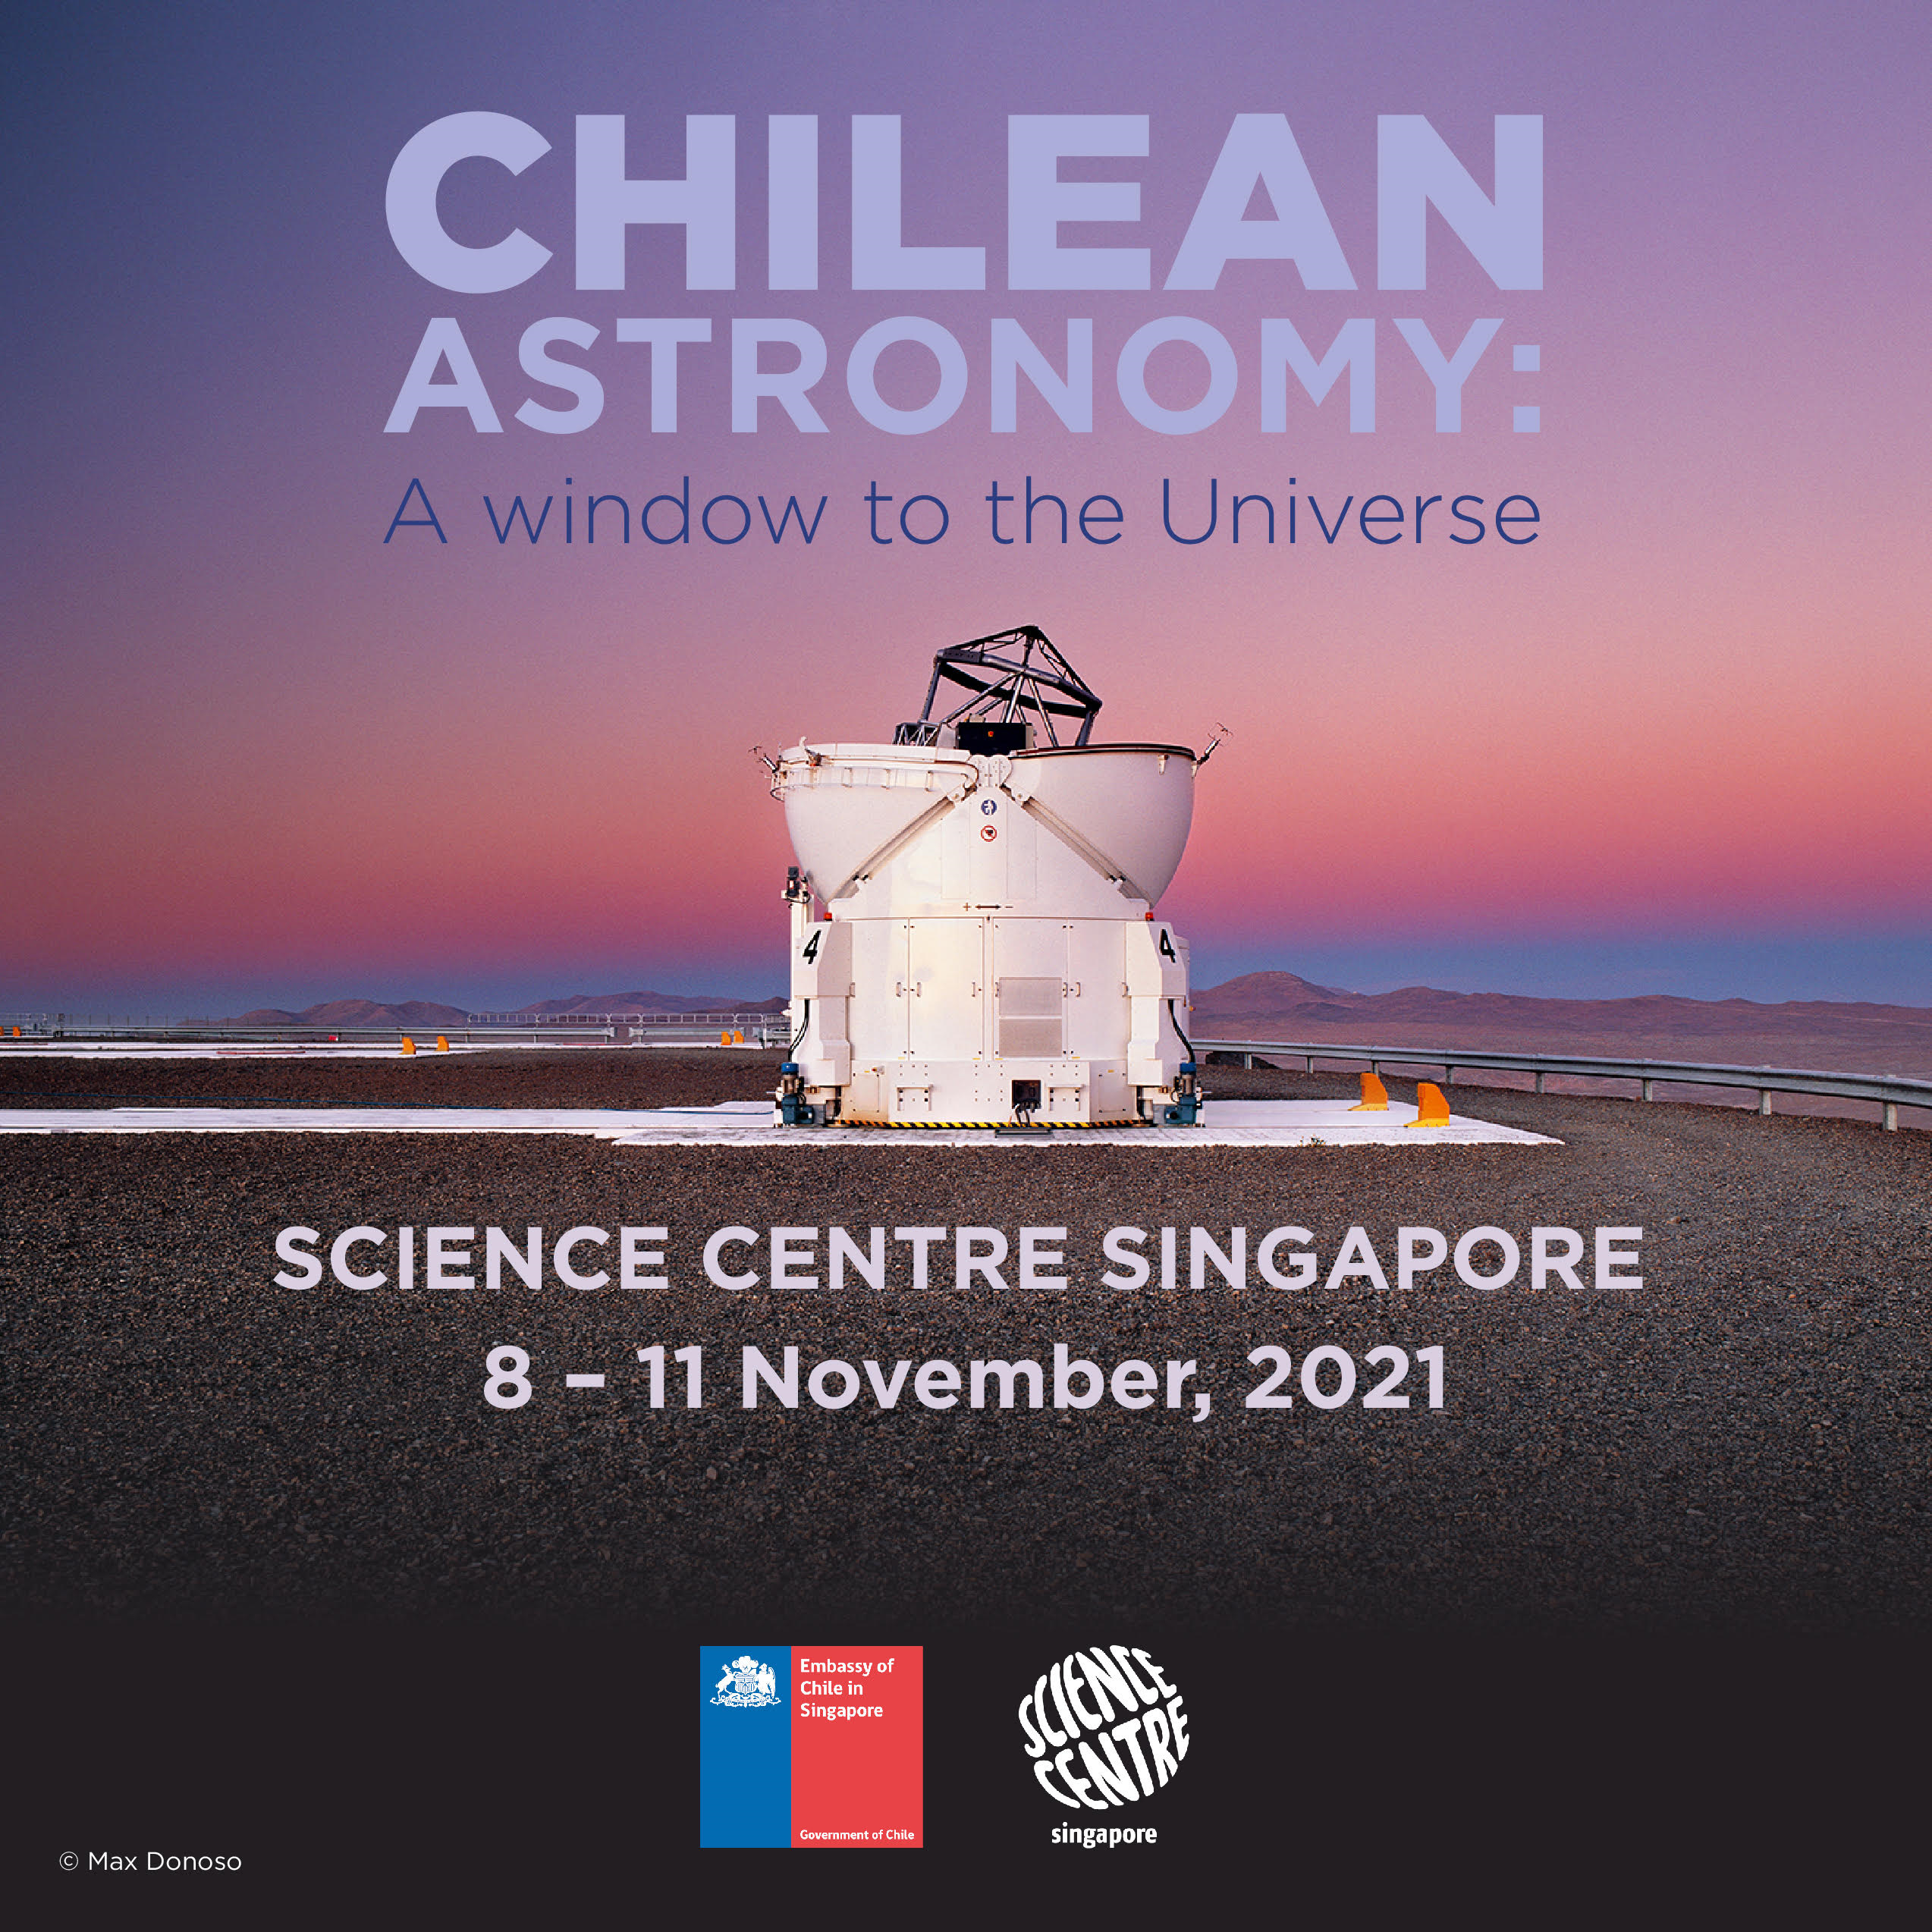

Promotional poster for “Chilean astronomy: A window to the Universe

Promotional poster for “Chilean astronomy: A window to the Universe"

Credit: M. Donoso